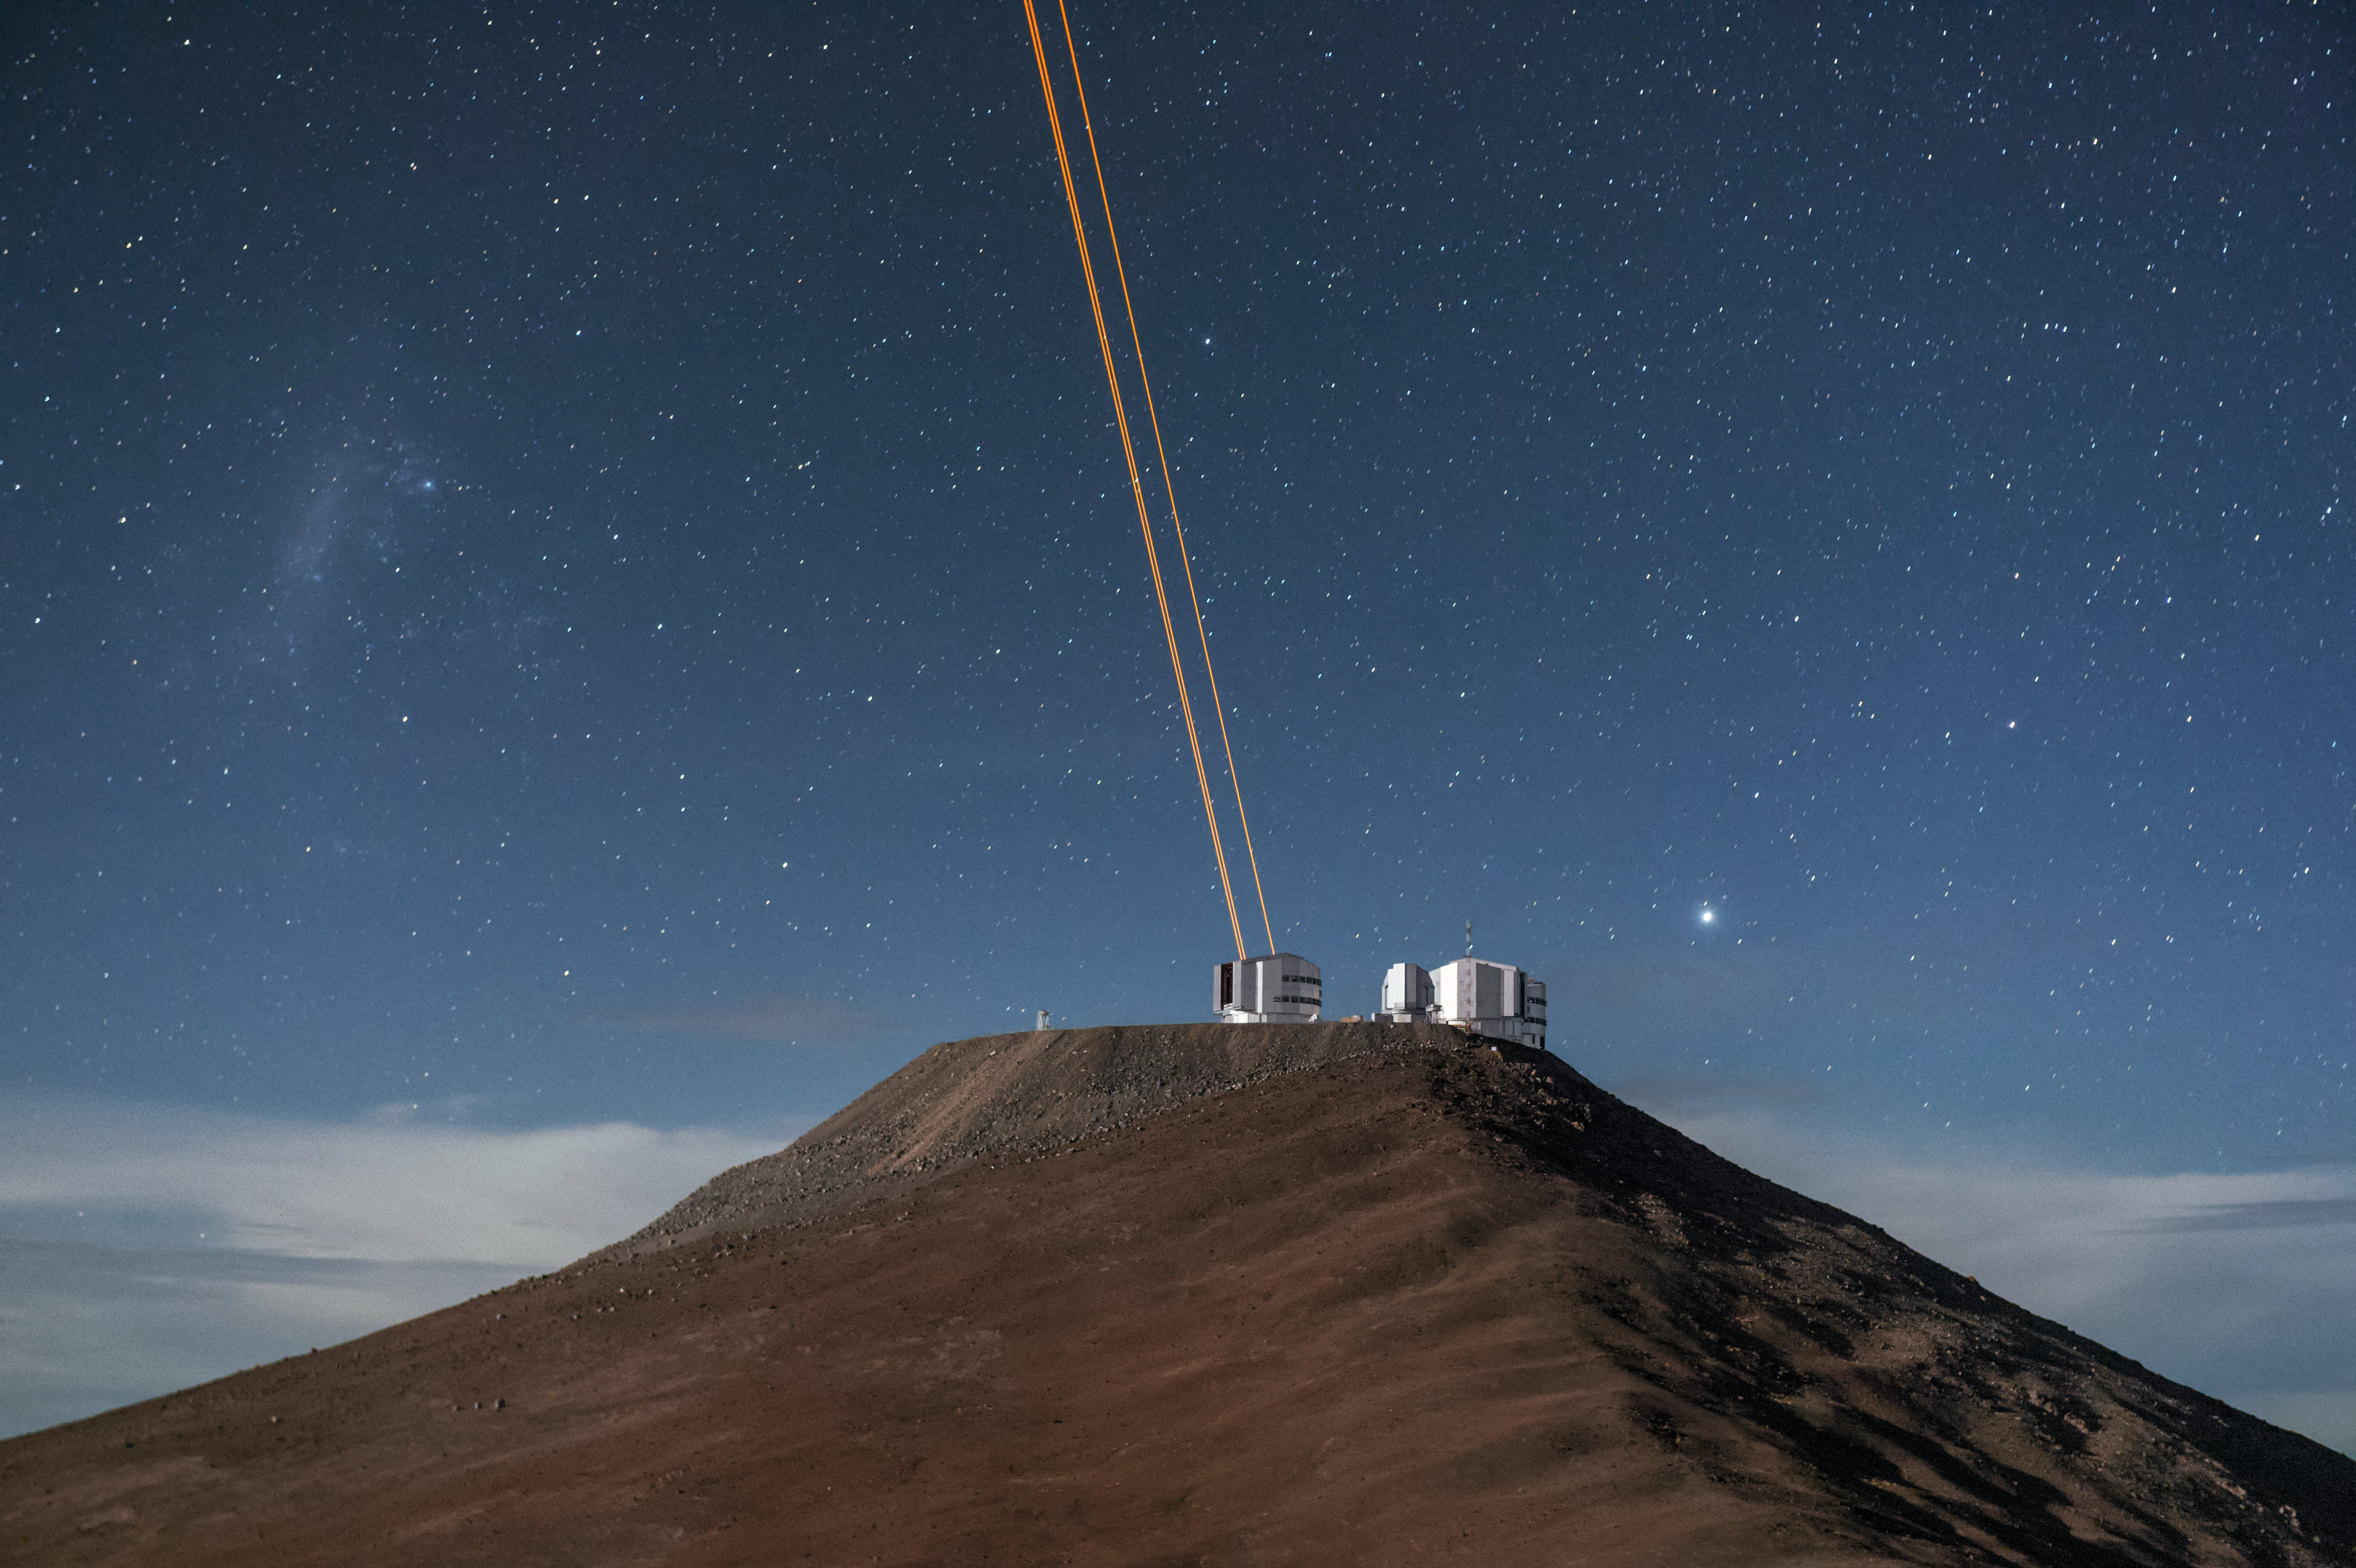

VLT lasers create artificial stars over Paranal

The beams of light from the 4 Laser Guide Star Facility on ESO's Very Large Telescope (VLT) are shown reaching into the upper atmosphere in this image from ESO Photo Ambassador Fred Kamphues.

The lasers, which are the most powerful laser guide stars ever used for astronomy, are an integral part of the adaptive optics system on the VLT. Adaptive optics allows astronomers to drastically reduce the atmospheric distortion present at even the best sites in the world for astronomy, including Paranal in Chile, the home of the VLT.

Credit: F. Kamphues/ESO